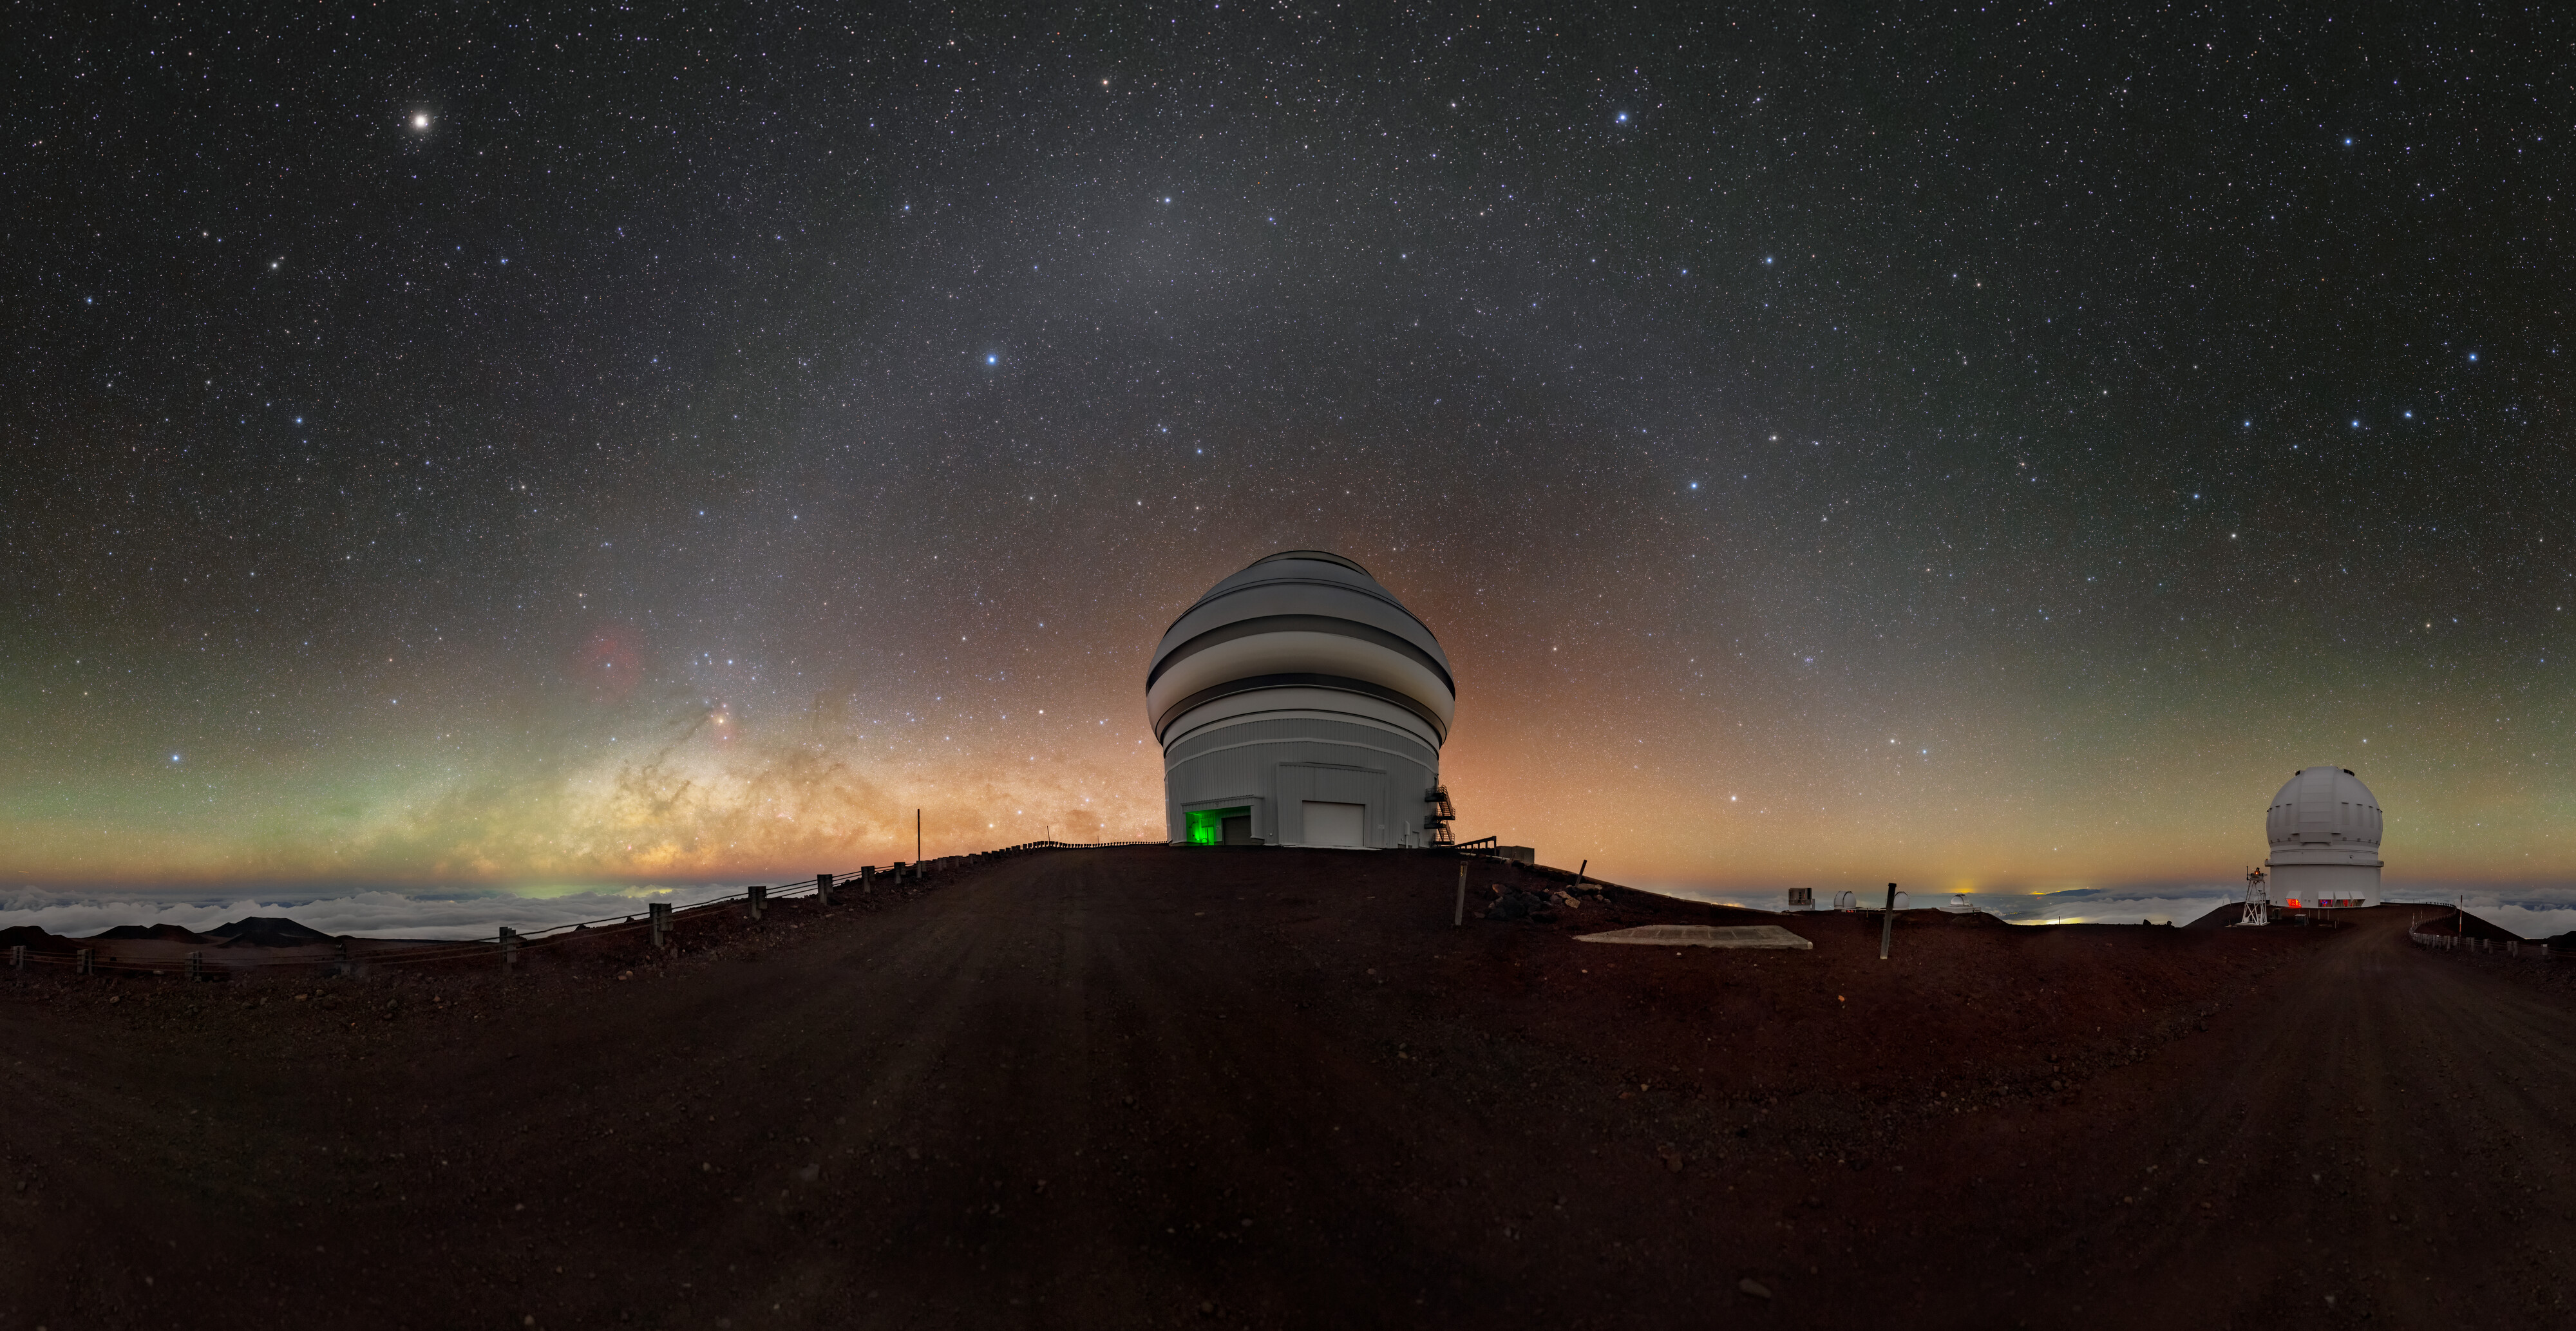

Natural Night Lights Over Gemini North

Surrounding the Gemini North telescope are three natural light phenomena that can only be seen in the darkest of skies. These dark skies surround this half of the International Gemini Observatory, supported in part by the U.S. National Science Foundation and operated by NSF NOIRLab, isolated in the middle of the Pacific Ocean at an altitude of 4214 meters (13,825 feet). High above the nearby cities on the summit of Hawai‘i’s Maunakea the sky avoids the light pollution from city lights and gives way instead to the natural atmospheric and interplanetary phenomena caused by solar activity.

Arching over Gemini North is the faint glow of zodiacal light, along with a patch of brightness called the Gegenschein, both caused by sunlight scattering off a large ring of dust around our Sun. Along the horizon is airglow of atmospheric origin. Airglow forms when molecules in the upper atmosphere become excited by the energy from the Sun and release light of different colors. Though they appear brilliant in this photo, both of these light sources are faint, and are a coveted sight for some stargazers.

This photo was taken as part of the recent NOIRLab 2022 Photo Expedition to all the NOIRLab sites. Tomáš Slovinský, the photographer, is a NOIRLab Audiovisual Ambassador.

Credit: International Gemini Observatory/NOIRLab/NSF/AURA/T. Slovinský